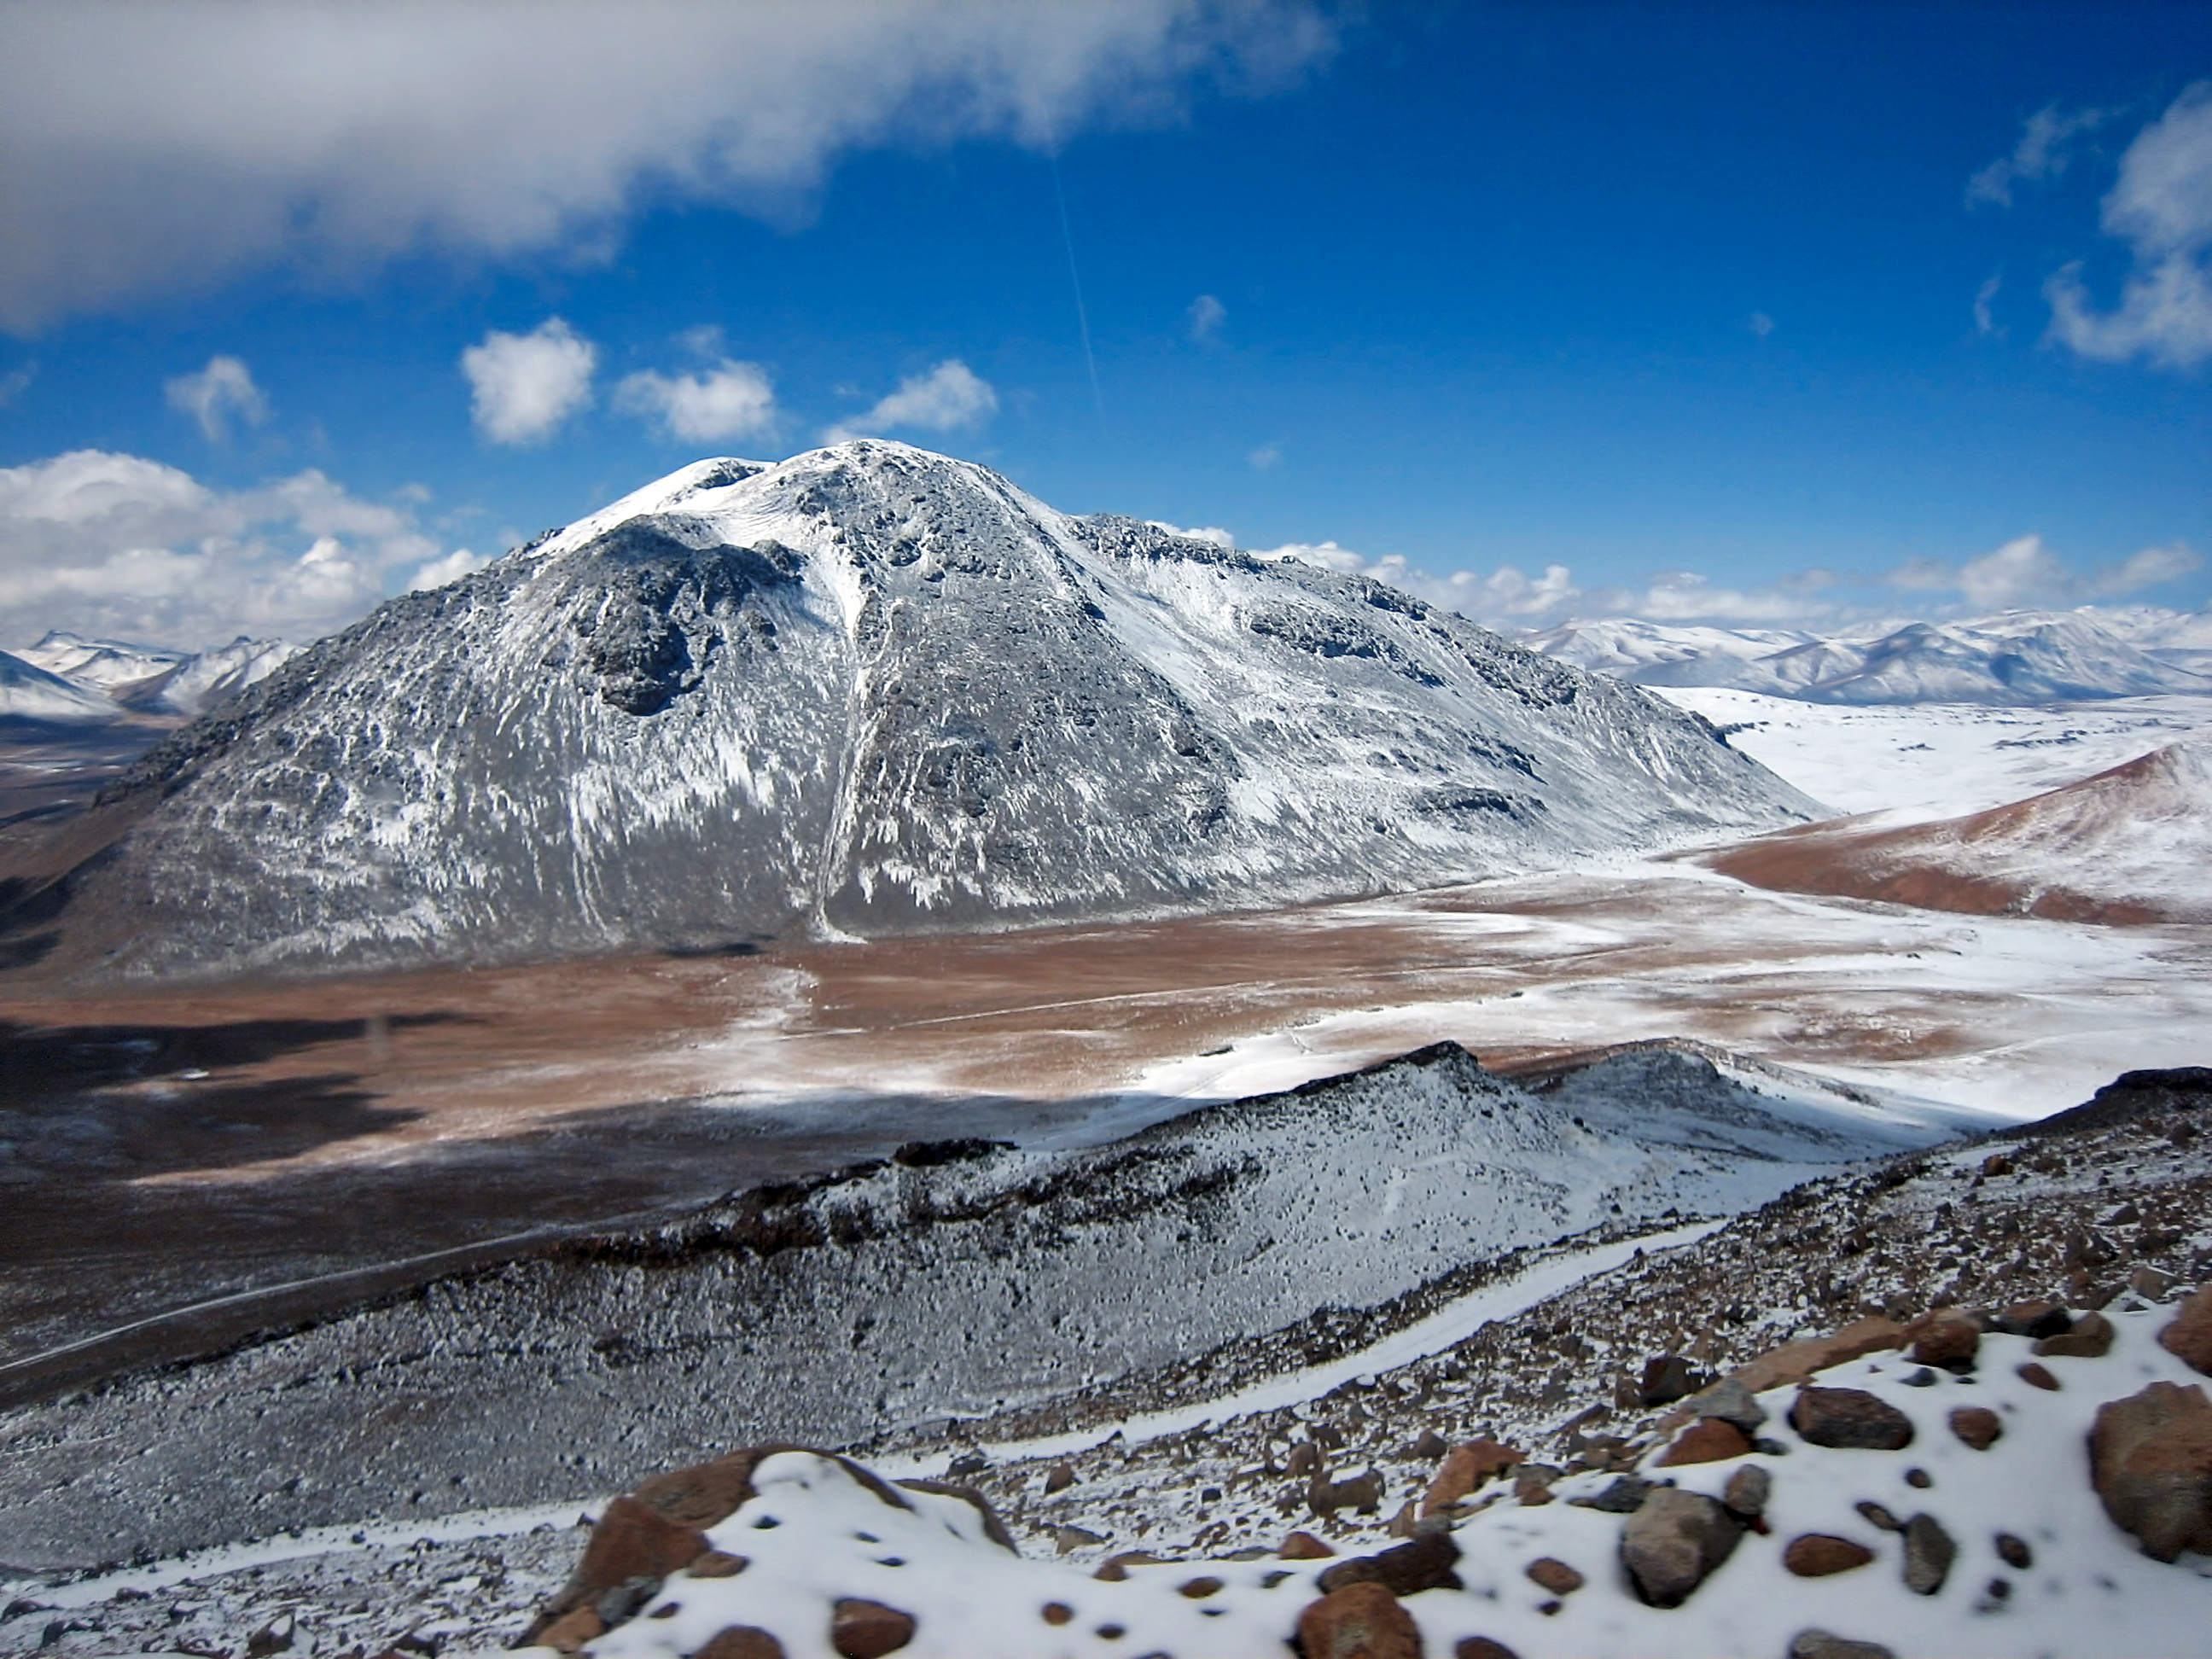

Chajnantor landscape

Chajnantor was chosen as the ALMA site because the rarefied atmosphere above this very high site is so dry that, unlike at most other places on Earth, it is largely transparent to the wavelengths of light that ALMA is designed to detect.

Credit: ESO